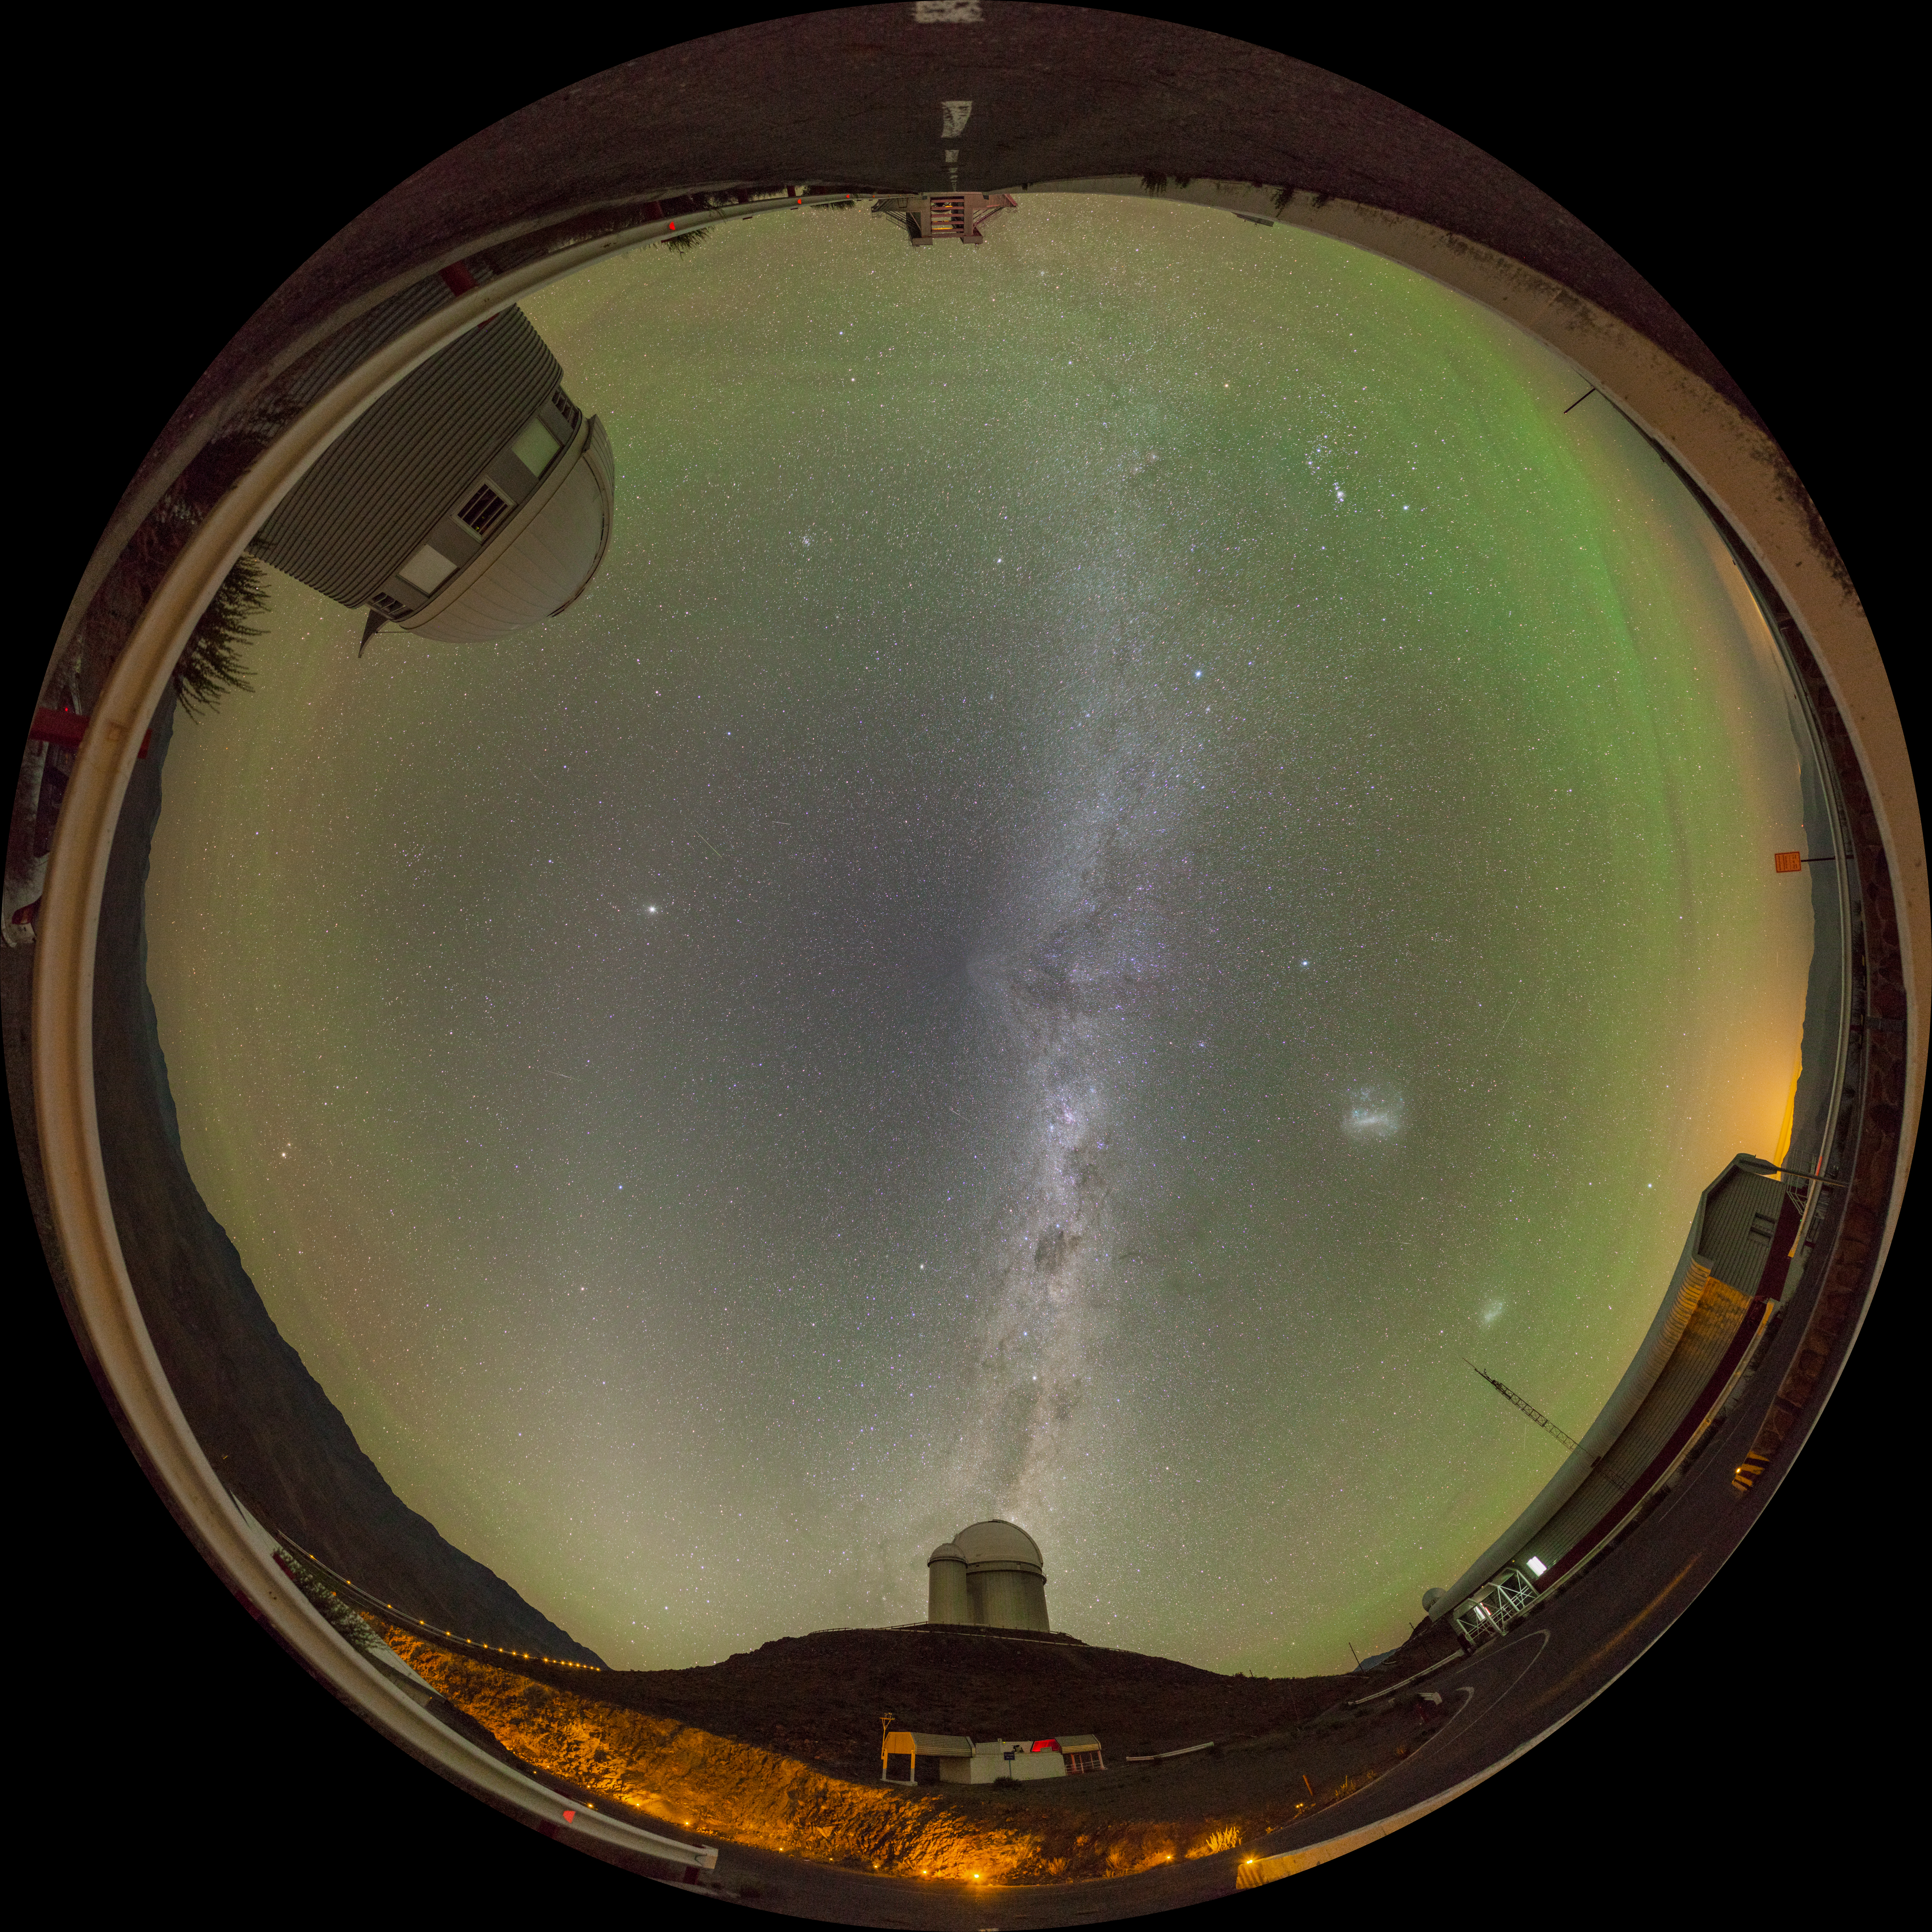

La Silla gets the green light

The magical green glow that dominates the sky in this Picture of the Week is airglow. You won’t be able to see it with the naked eye, but sensitive cameras can capture this faint light emitted by the Earth’s atmosphere, though only in the darkest of places. It reveals itself where there is little light pollution, like here at ESO’s La Silla Observatory, on the outskirts of the Chilean Atacama Desert.

With its green colour, the airglow’s continuous presence in the sky is not to be confused with the dynamic, dancing auroras. Airglow is a chemical process triggered by ultraviolet radiation from the Sun, which causes atoms in the upper atmosphere to emit very faint light. Auroras, on the other hand, are caused by charged particles catapulted into the Earth’s magnetic field. And while auroras are elusive and short-lived spectacles, airglow is more like quiet background music. The green glow here is caused by oxygen atoms, but it can also be red or yellow, depending on the type of atoms or molecules that cause them.

But there is more than just airglow hiding in this fisheye view of La Silla. Can you spot the three telescopes? ESO’s 3.6m telescope, at the bottom, is the one seemingly puffing the Milky Way like smoke. The Swiss 1.2-metre Leonhard Euler Telescope (top left) is also pretty easy to find, but the almost unrecognisable New Technology Telescope might be more of a challenge to find (it’s hiding at the top).

Now that you found the telescopes, how about seeing them up close? Yes, you can actually visit them. There will be no airglow, as visits are during daytime to avoid interfering with the night-time work, and airglow is invisible to the naked eye –– but the telescopes more than make up for it.

Alternative projections of this image

Equirectangular projection
Interactive panorama

Credit: J. Pérez/ESO